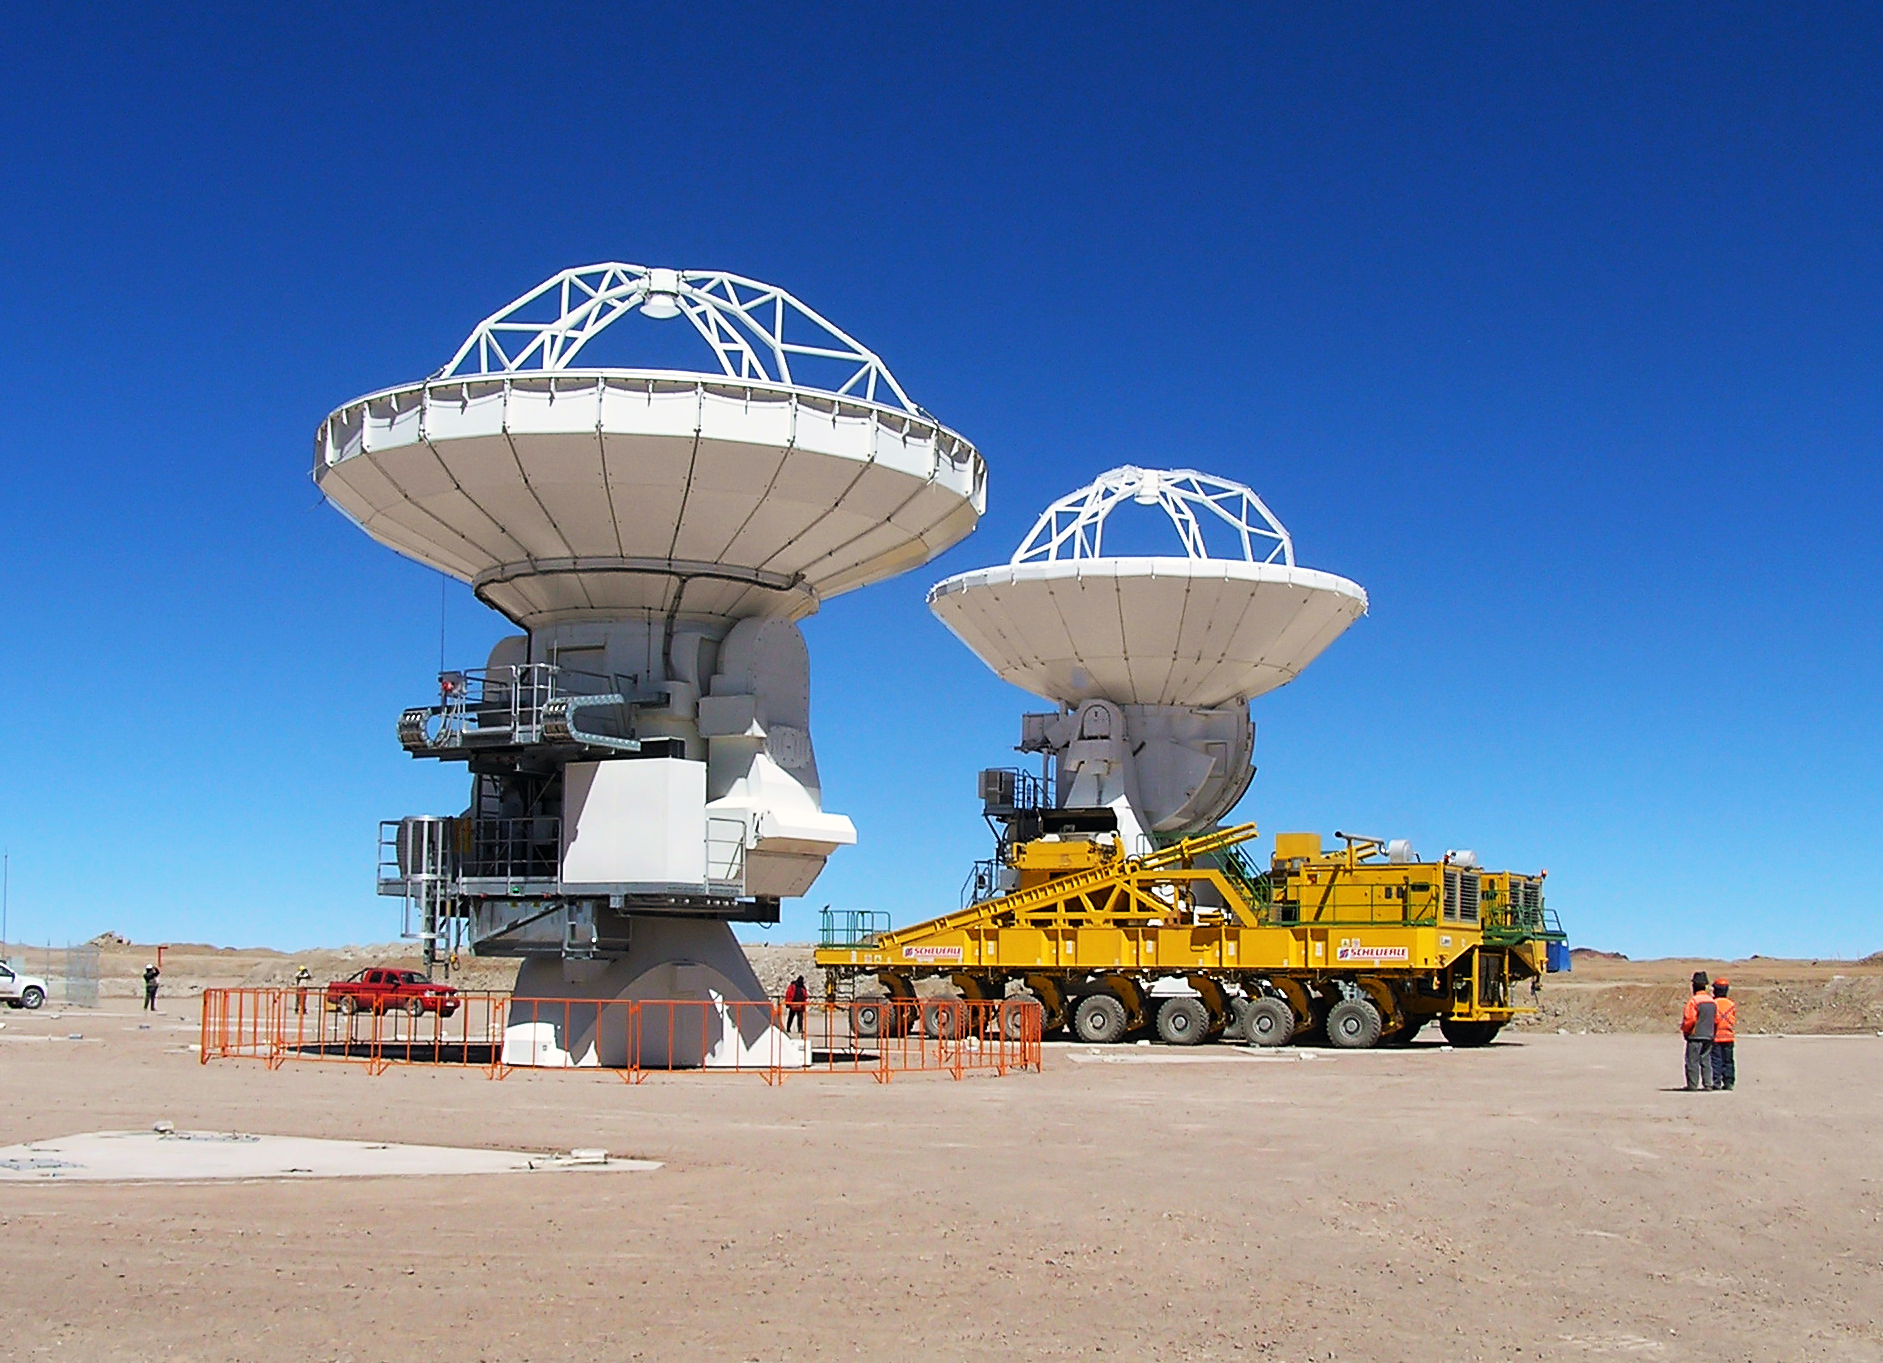

Moving ALMA antennas to the Atacama Compact Array pads

At the end of March 2010, the three antennas already positioned on Chajnantor were moved to a new location at the centre of the site, using the antenna stations that will eventually form the Atacama Compact Array. This enables the Commissioning and Science Verification team to put the antennas close together, which is essential for some of the critical tests of the antenna performance and the stability of the system.

Credit: ALMA (ESO/NAOJ/NRAO)/R. Hills (ALMA)